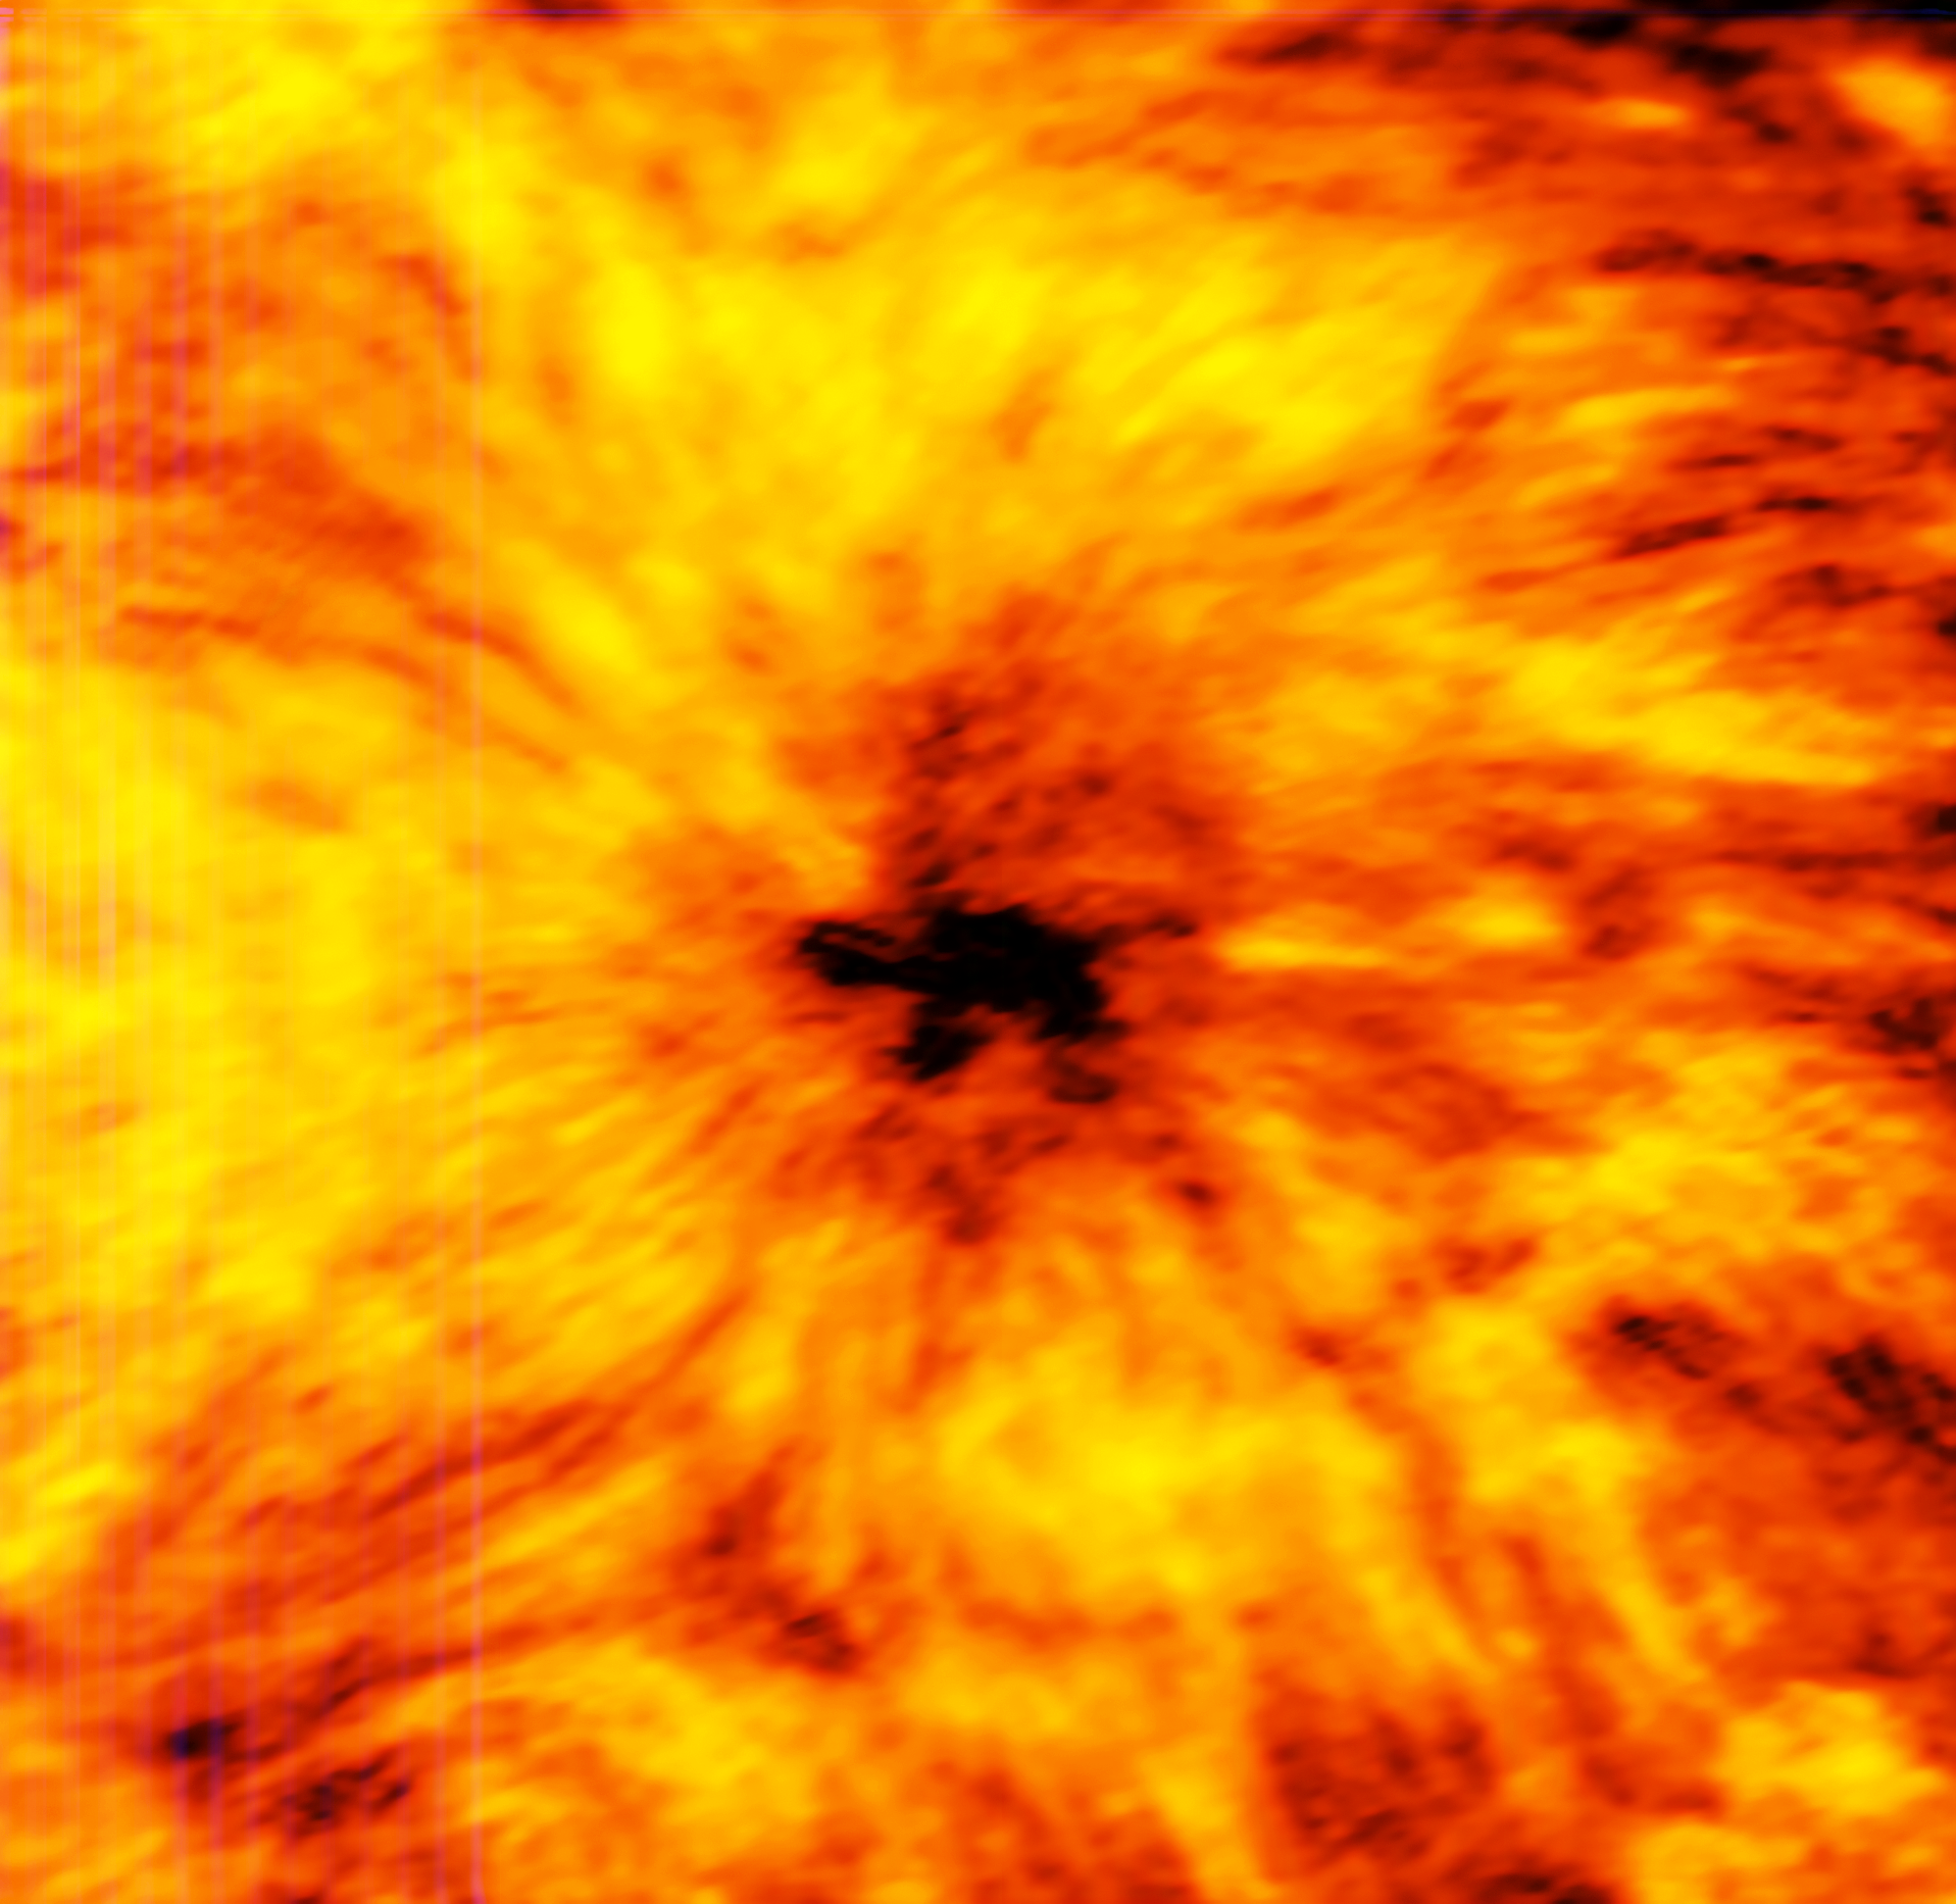

ALMA observes a giant sunspot (1.25 millimetres)

This ALMA image of an enormous sunspot was taken at a wavelength of 1.25 millimetres. Sunspots are transient features that occur in regions where the Sun’s magnetic field is extremely concentrated and powerful. They have lower temperatures than their surrounding regions, which is why they appear relatively dark.

These observations are the first ever made of the Sun with a facility where ESO is a partner. They are an important expansion of the range of observations that can be used to probe the mysterious physics of our nearest star.

Credit: ALMA (ESO/NAOJ/NRAO)